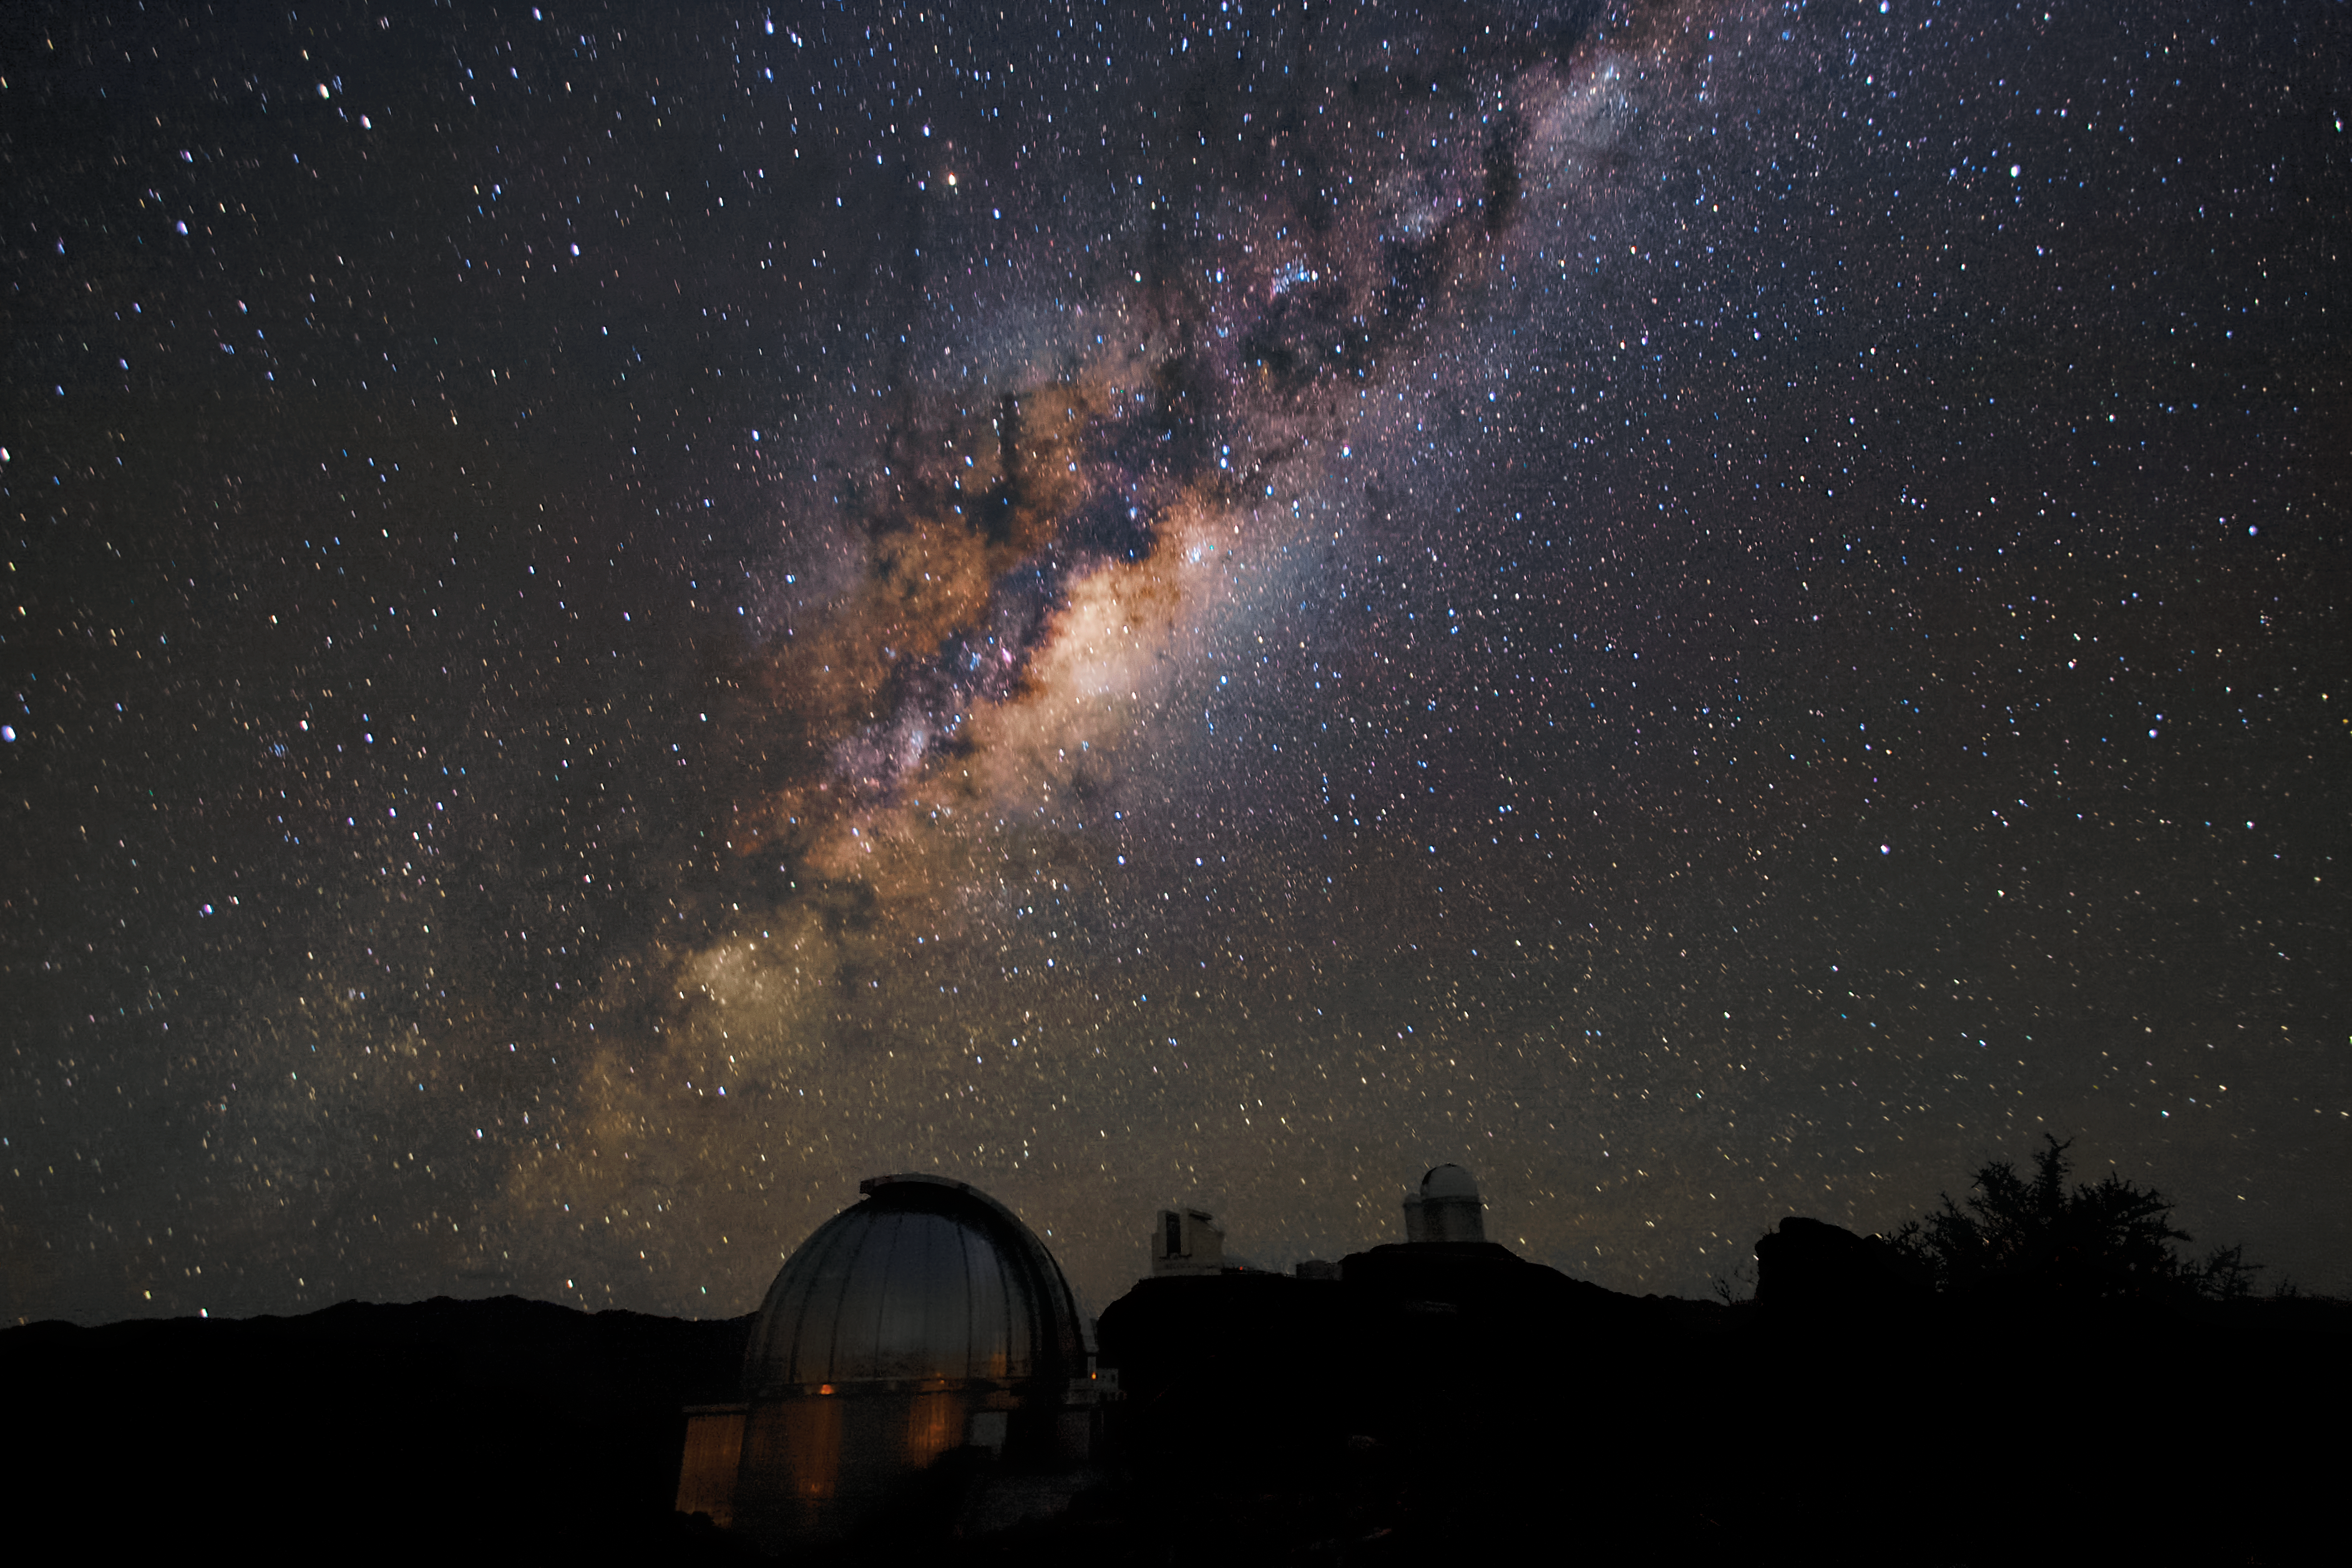

Just one in a billion

Like a huge, dark raincloud the central regions of the Milky Way are hanging above the domes of the La Silla observatory. The Milky Way is home to billions of stars and our Sun is just one of them. So there are a billion fascinating objects out there to be studied.

Credit: A. Fitzsimmons/ESO